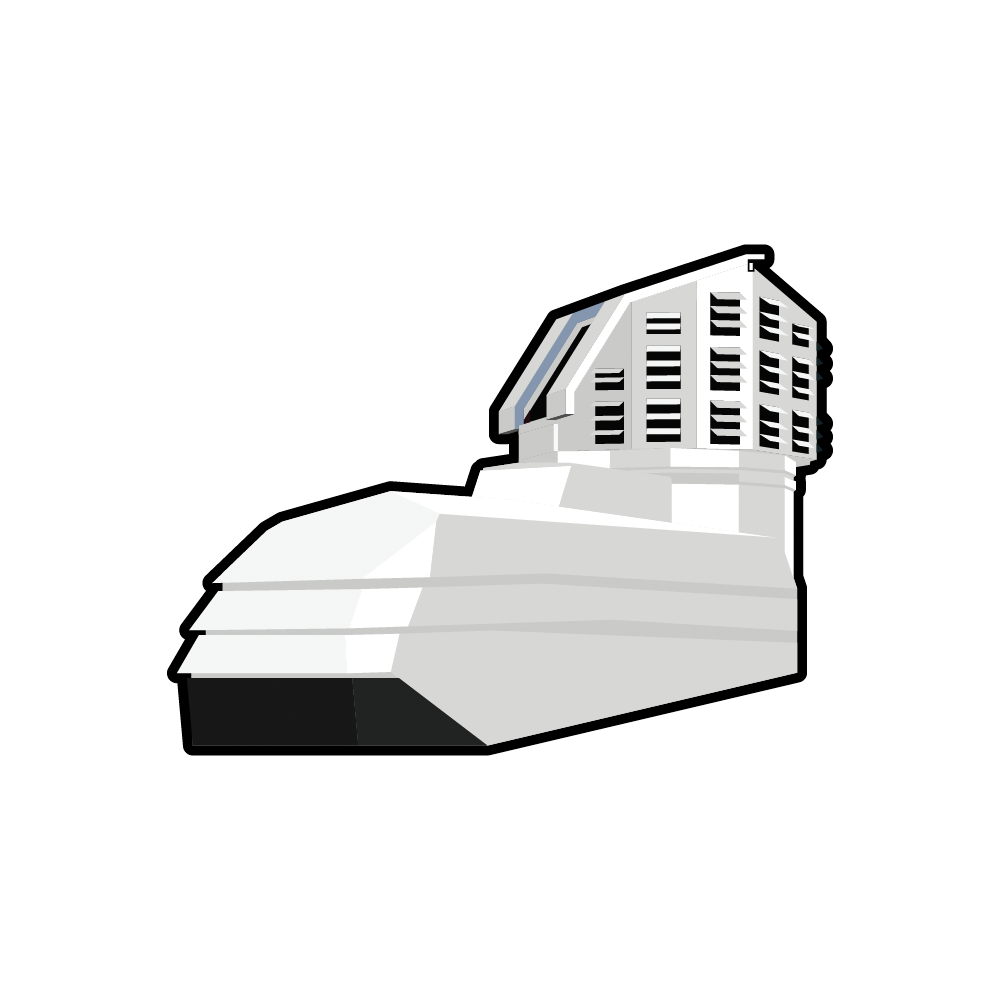

Rubin Observatory Building Icon

Rubin Observatory building icon.

Credit: RubinObs/NOIRLab/SLAC/NSF/DOE/AURA